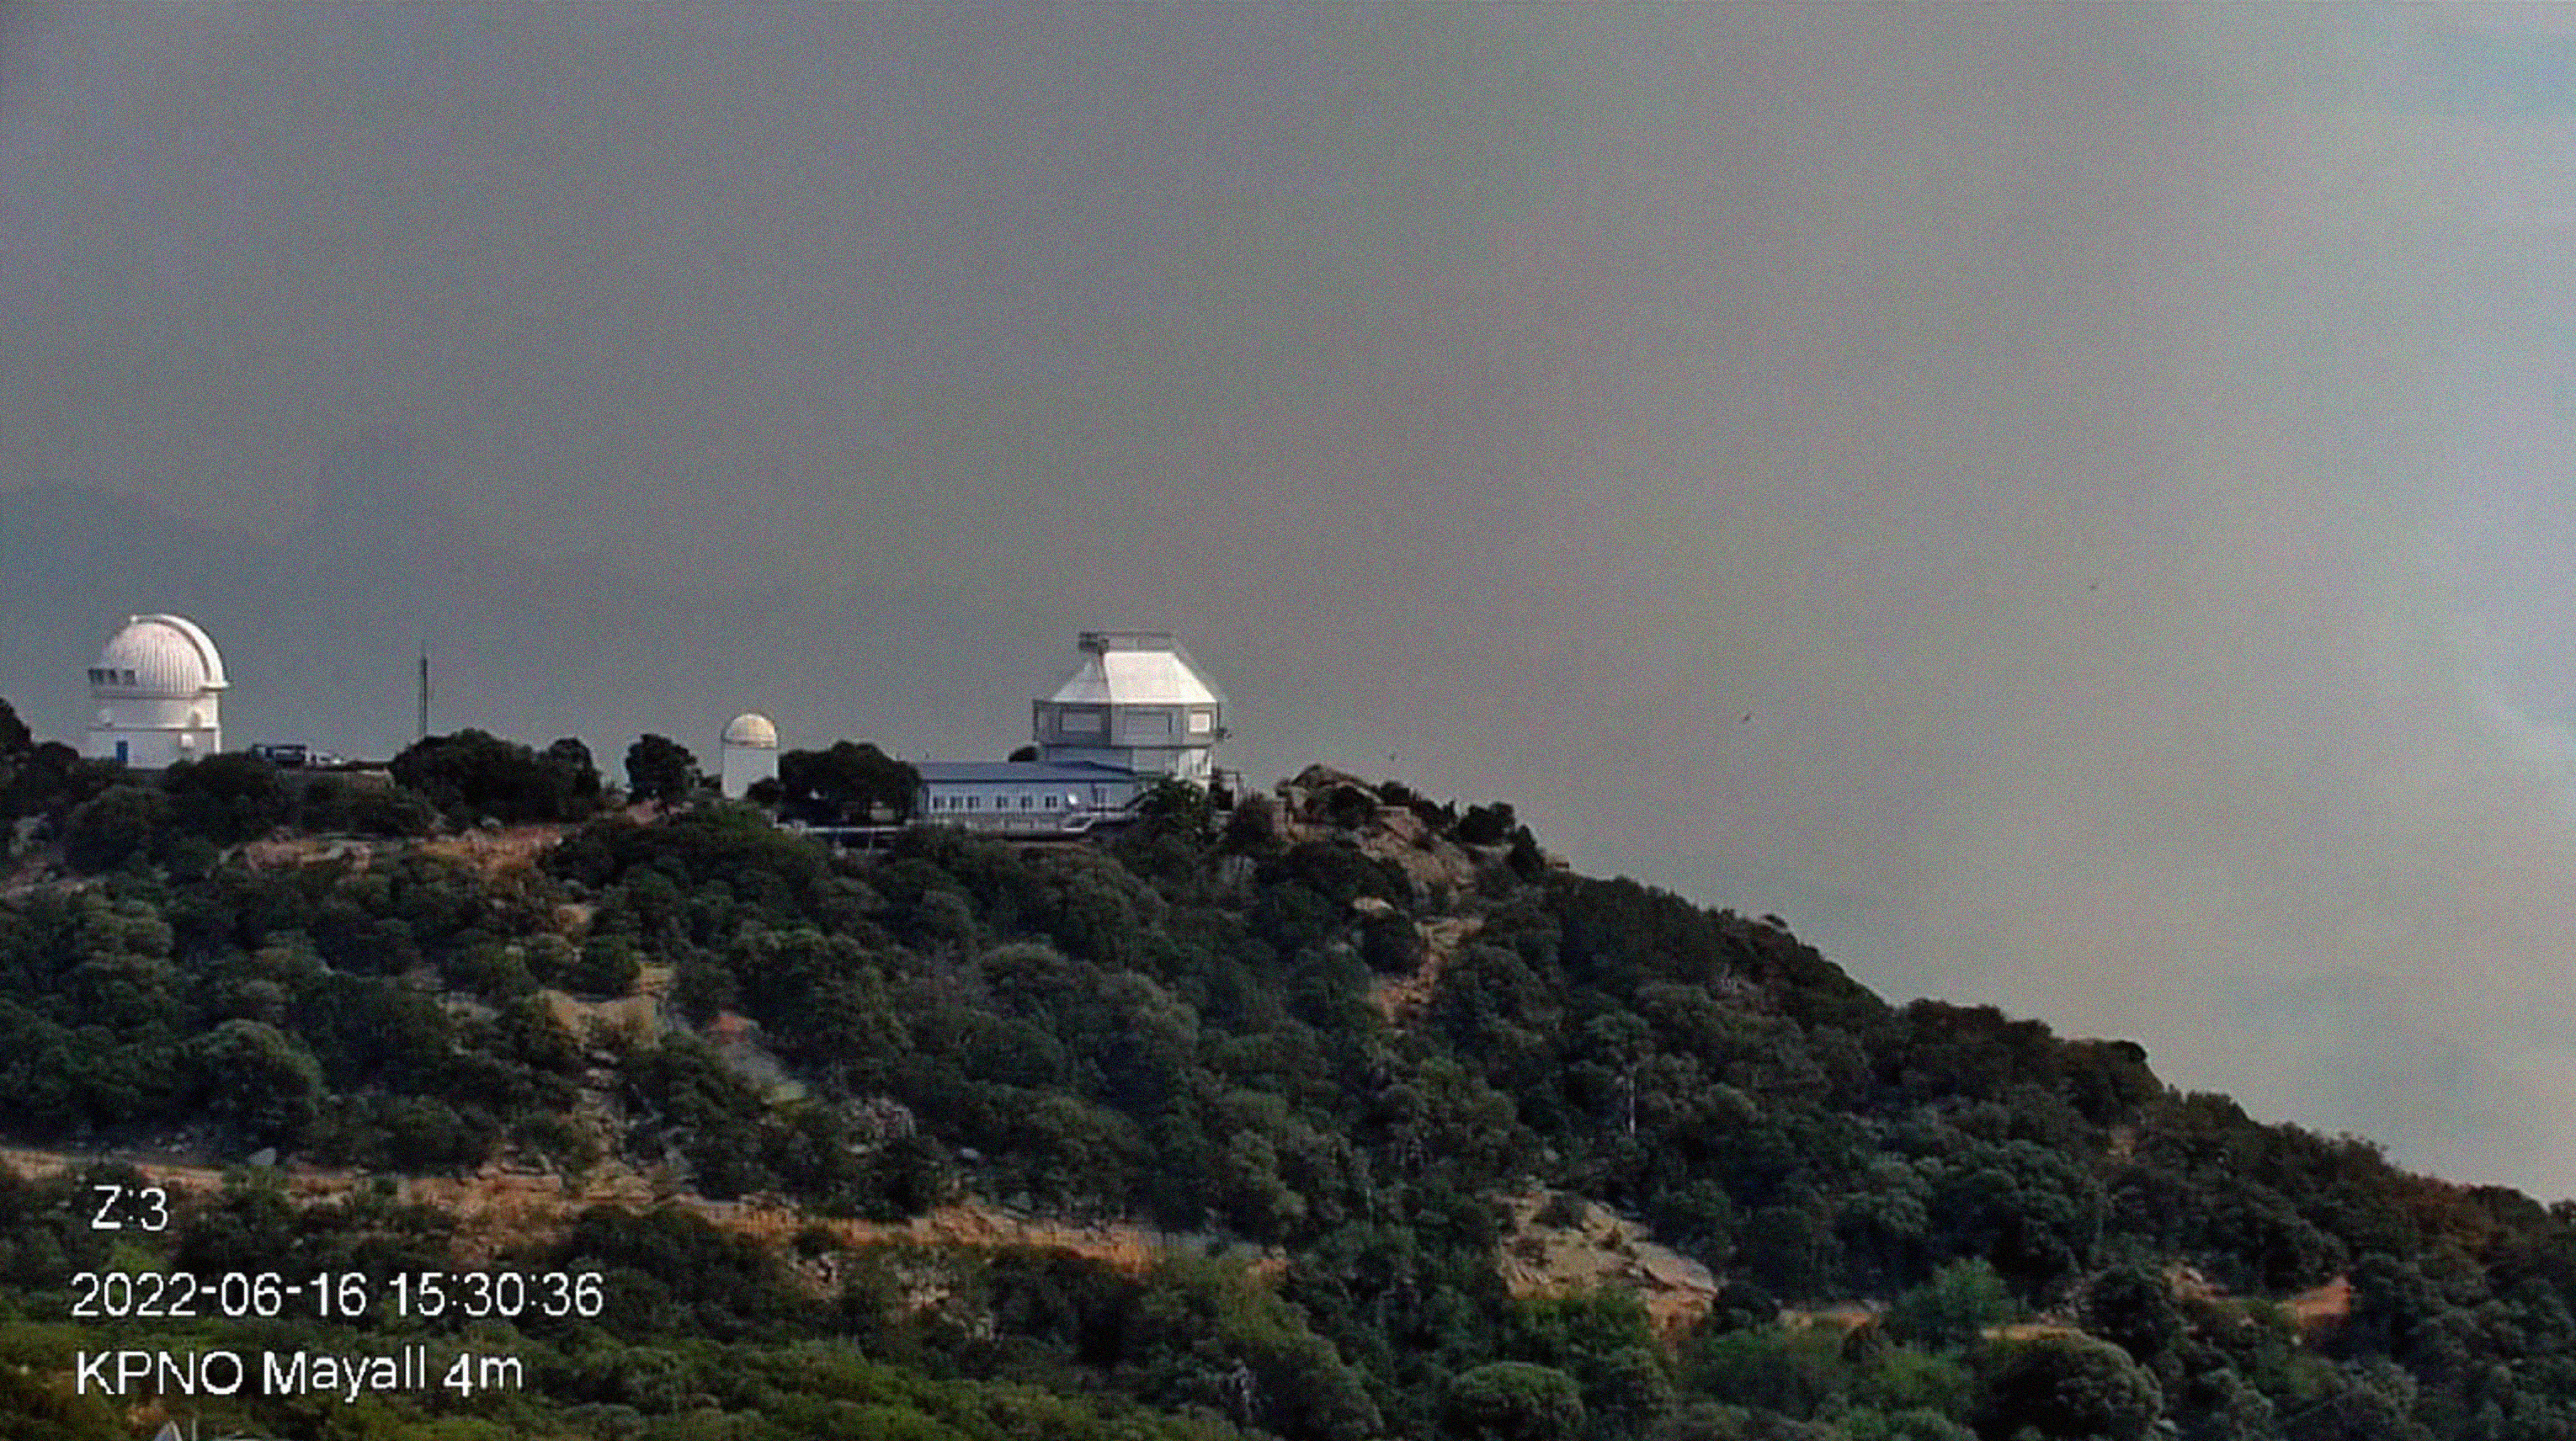

The Contreras Fire as seen from Kitt Peak on Thursday 16 June 2022

Smoke visible from the Contreras Fire as seen from Kitt Peak on Thursday 16 June 2022. The image shows the WIYN 3.5-meter Telescope. The Fire began on a remote ridge of the Baboquivari Mountains, north of the Baboquivari Peak on the Tohono O’odham Nation on Saturday, 11 June 2022.

Credit: KPNO/NOIRLab/NSF/AURA